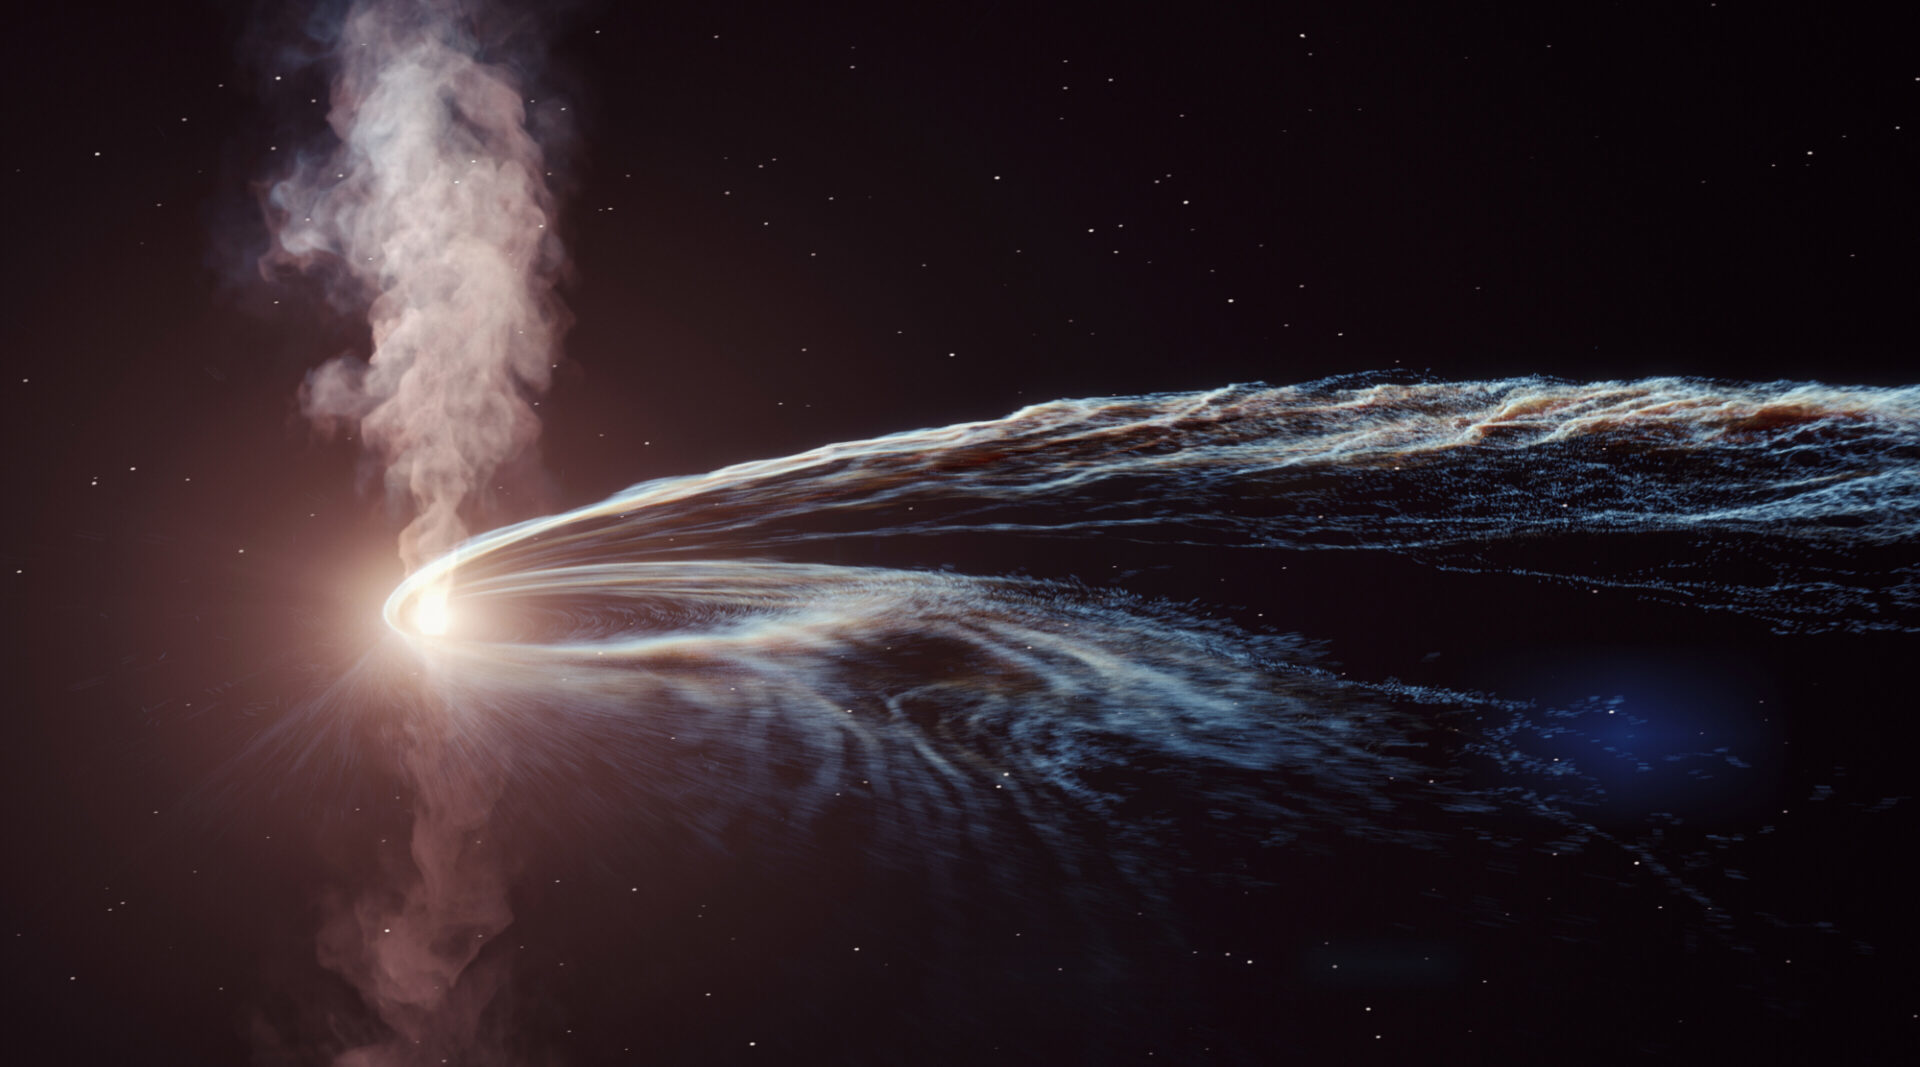

Rubin Basics

Credit: DESY/Science Communication Lab